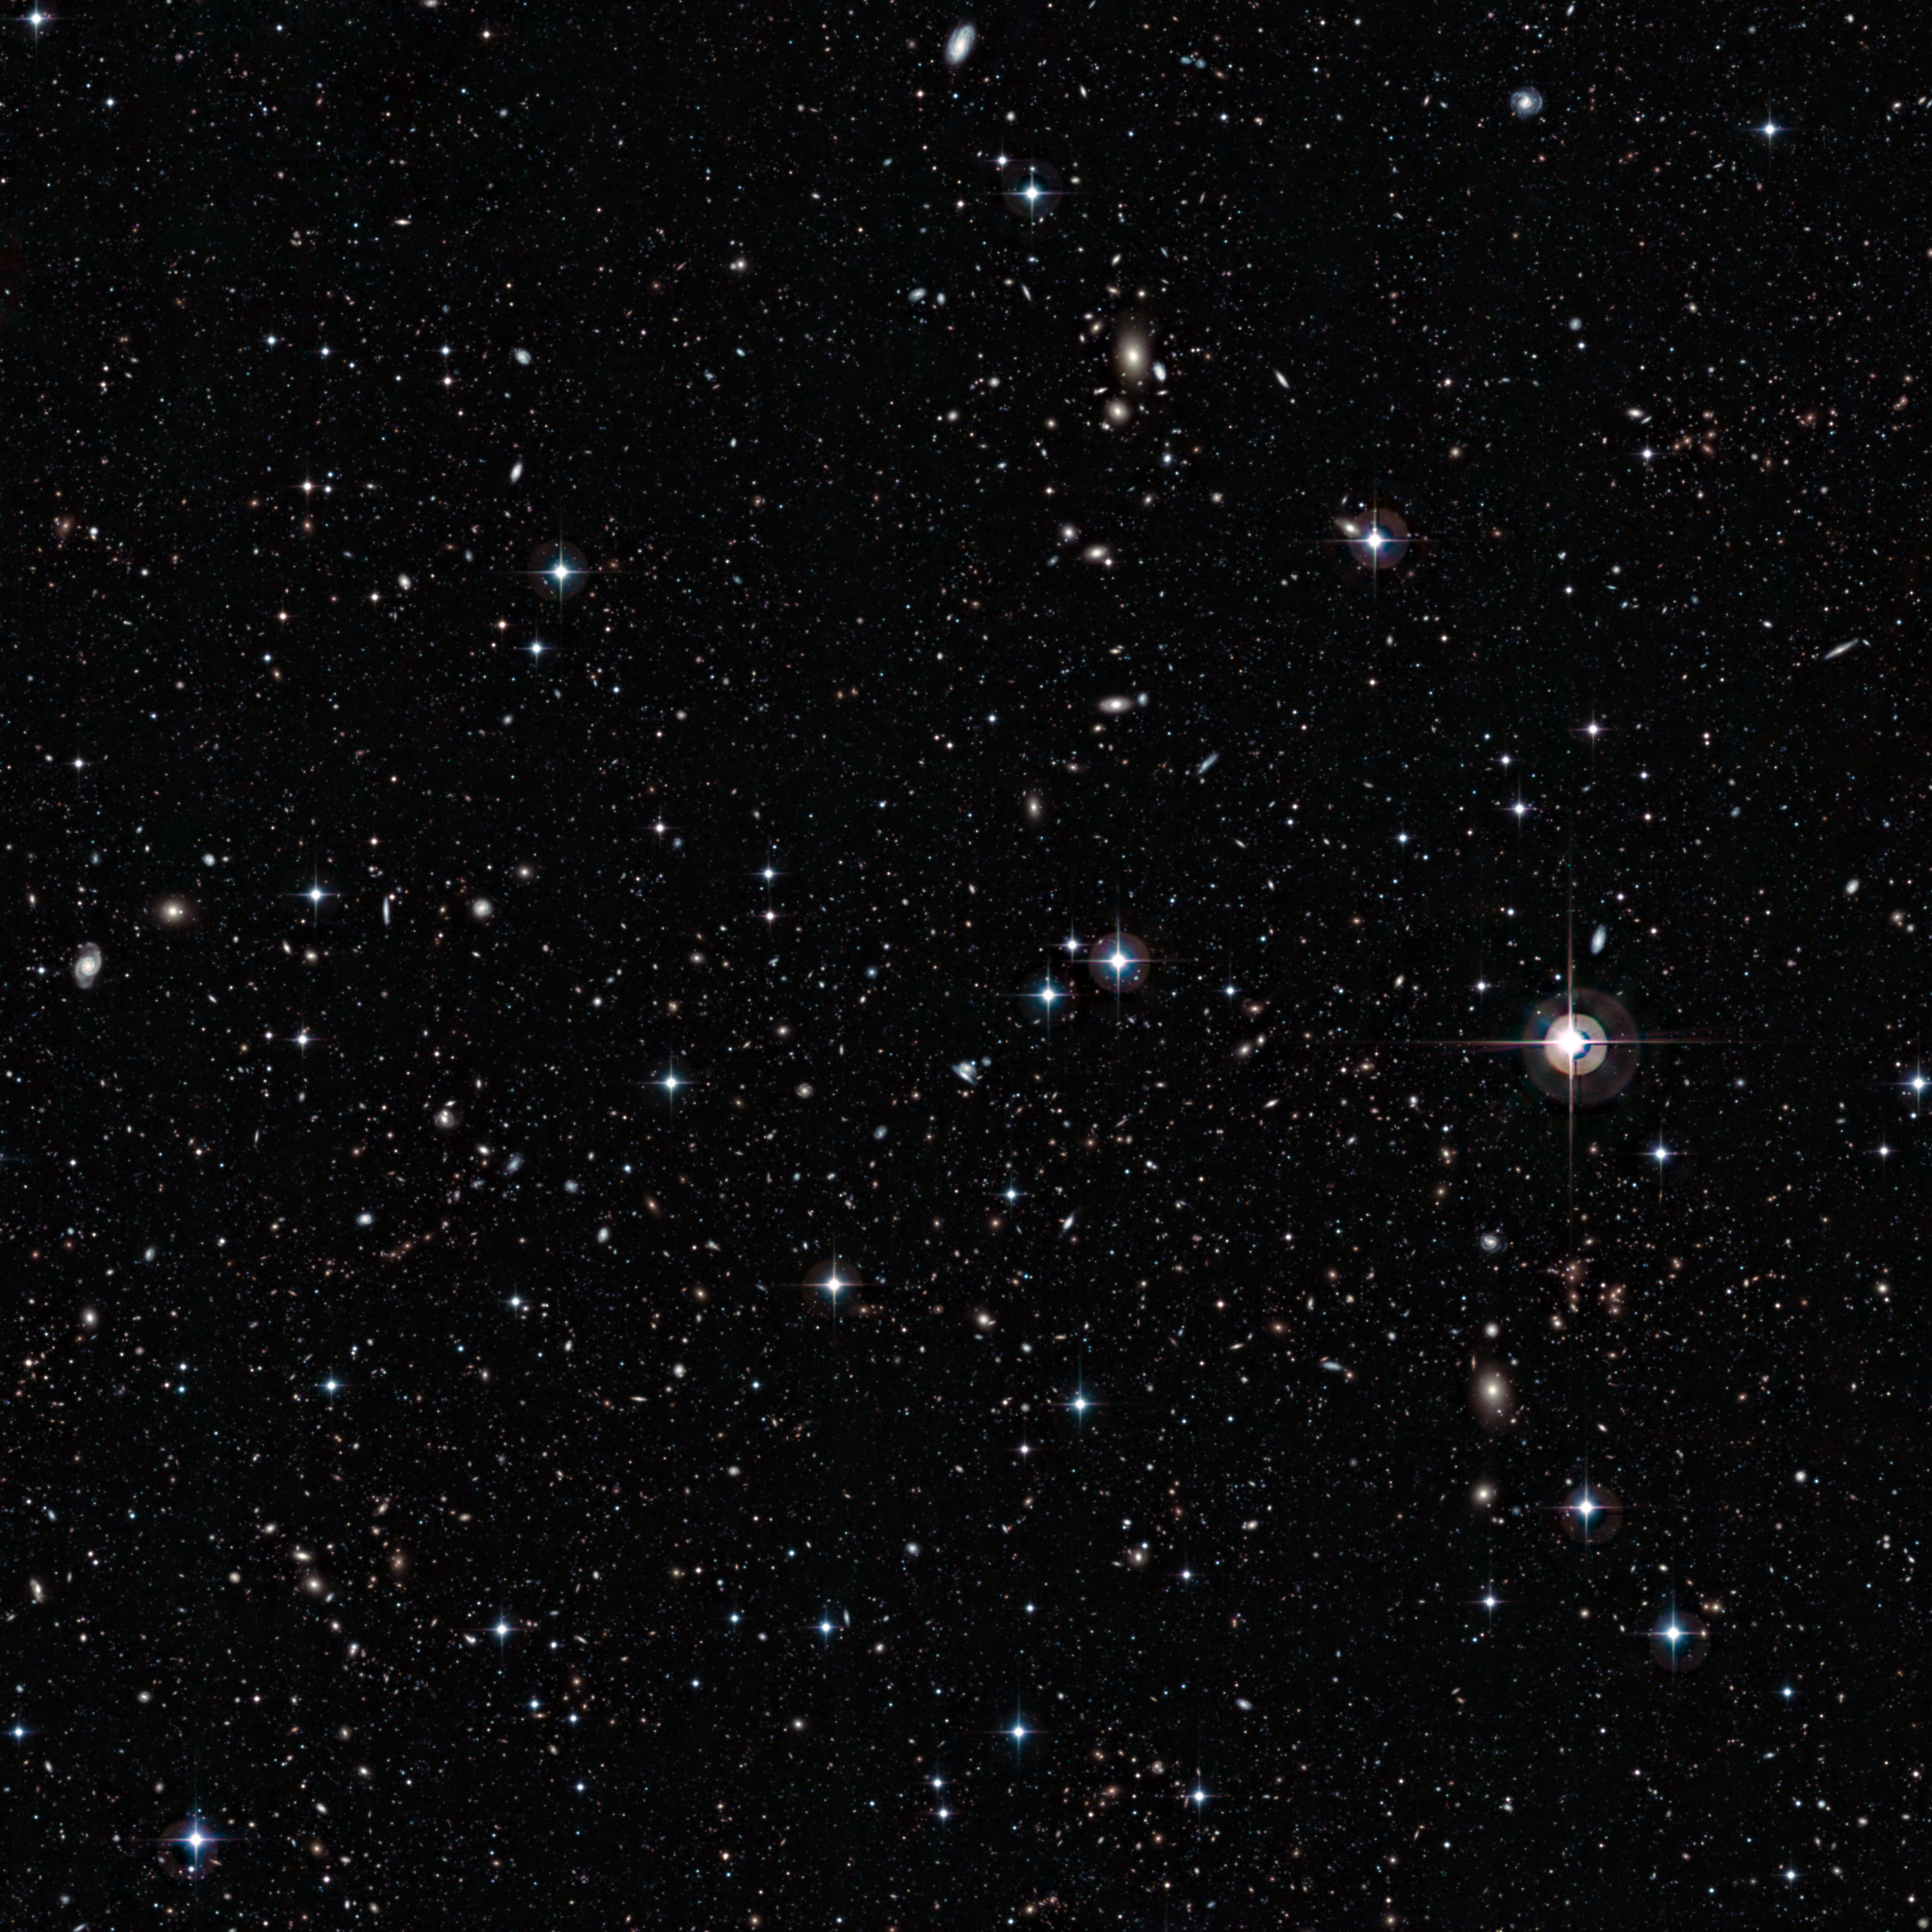

A galactic petri dish

This rich scattering of galaxies was captured using the Wide Field Imager attached to the MPG/ESO 2.2-metre telescope at ESO’s La Silla Observatory in Chile. The thousands of galaxies contained in this small area of sky give a glimpse into the Universe’s distant past, whilst also acting as a powerful reminder of the immense scale of the cosmos.

This image was taken as part of the COMBO-17 project (Classifying Objects by Medium-Band Observations in 17 Filters), in which detailed surveys of five small patches of sky were made through 17 different coloured filters. The area of sky covered by each of the five regions is about the same area as that covered by the full Moon. The survey has produced a remarkable haul of celestial specimens. For example, across just three of these regions over 25 000 galaxies have been identified.

Just below the bright stars in the centre of the image is the galaxy cluster Abell 226. It was first noted by astronomer George Ogden Abell in his catalogue of galaxy clusters of 1958. The galaxies in Abell’s clusters, including Abell 226, are only up to a few billion light-years away. But behind these objects, even fainter, more distant galaxies were hiding.

The COMBO-17 study has unveiled these hidden galaxies, thanks to long exposure images from the MPG/ESO 2.2-metre telescope at ESO’s La Silla Observatory in Chile. Some of the most distant flecks of light visible in this photo represent galaxies whose light has been travelling towards us for about nine or ten billion years. That means that the galaxies in this image have a great variety of ages, some of them are quite similar to the Milky Way, while others reveal what the Universe was like when it was much younger.

This image was taken using three of the 17 filters from the study: B (in blue), V (in green), and R (in red).

Credit: ESO